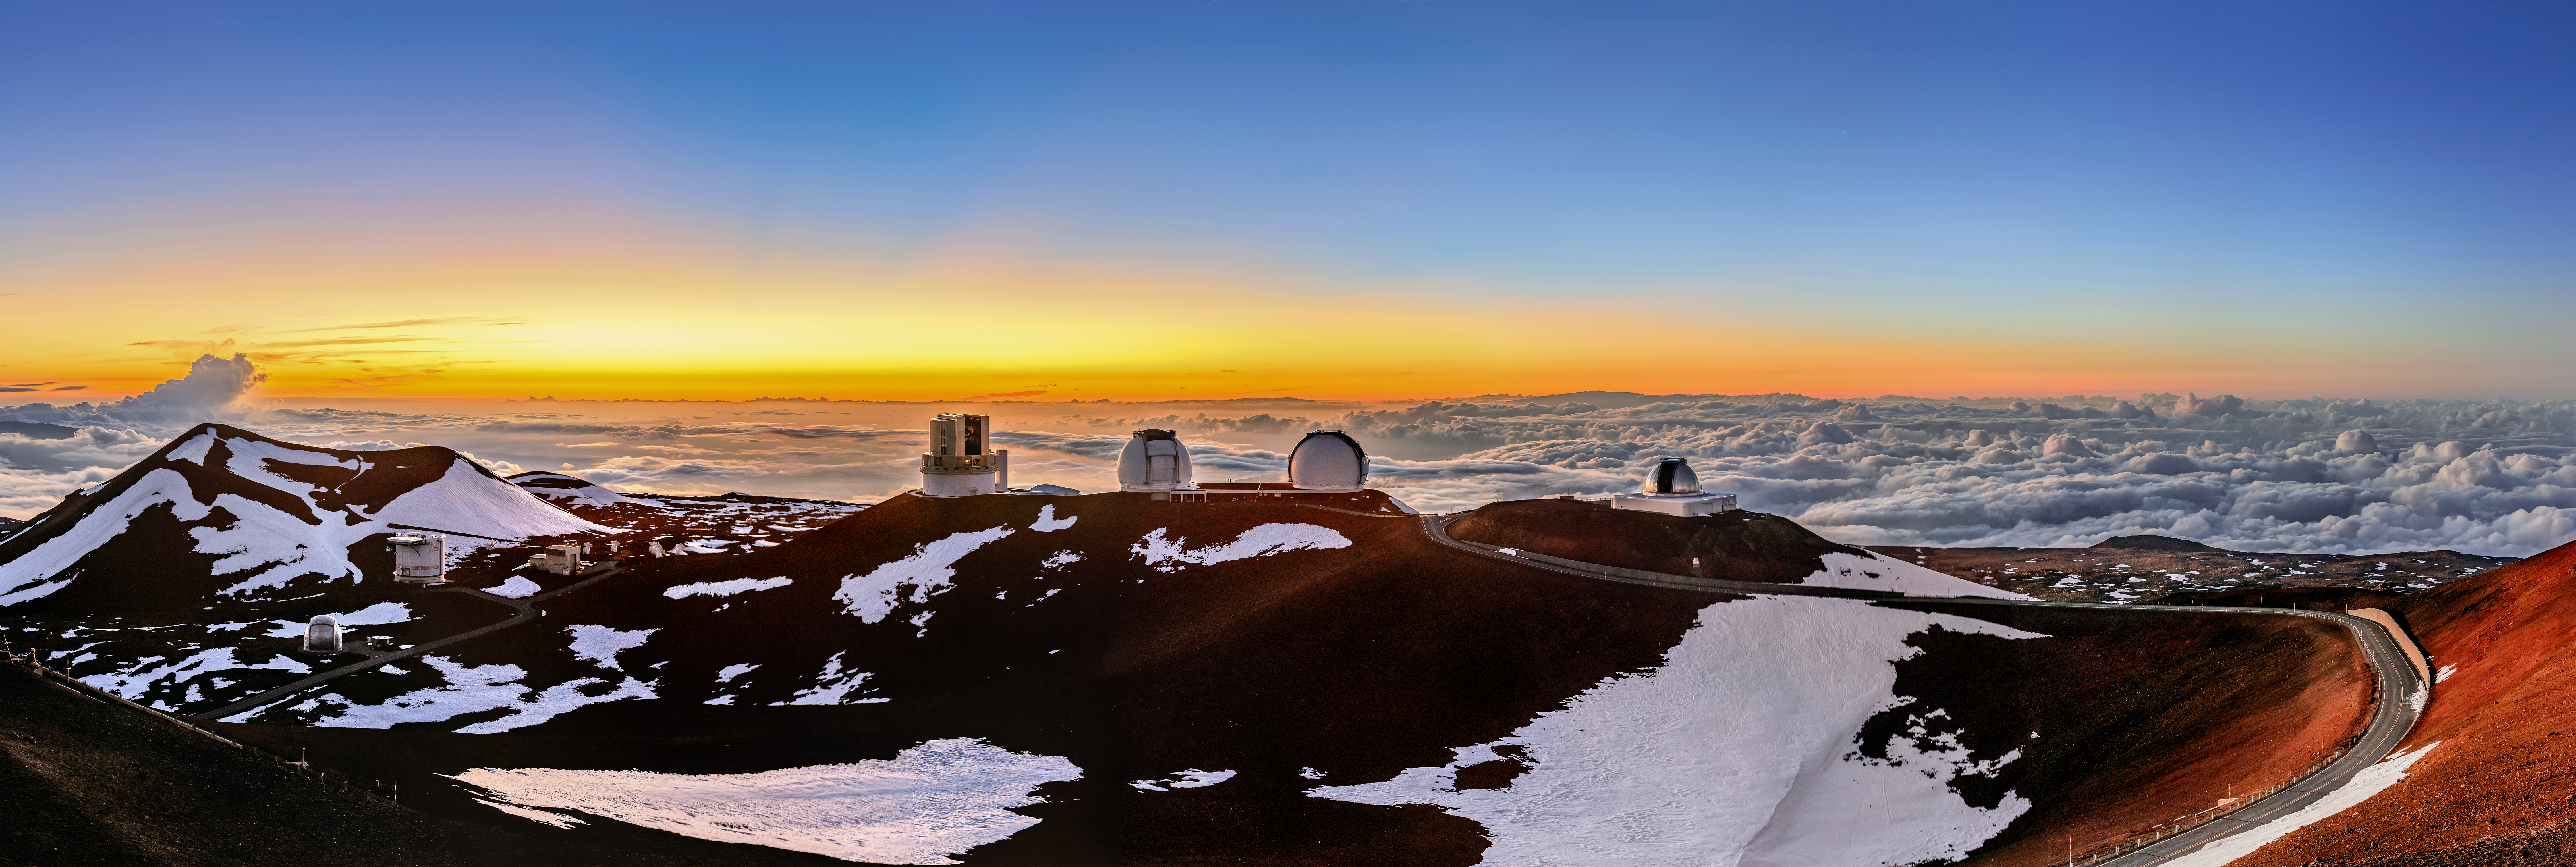

A Snowy Sunset at Maunakea

The sun sets over Maunakea, with all of its various telescopes visible in this wide-angle shot of the summit, including the Gemini North telescope.

Credit: NOIRLab/AURA/NSF